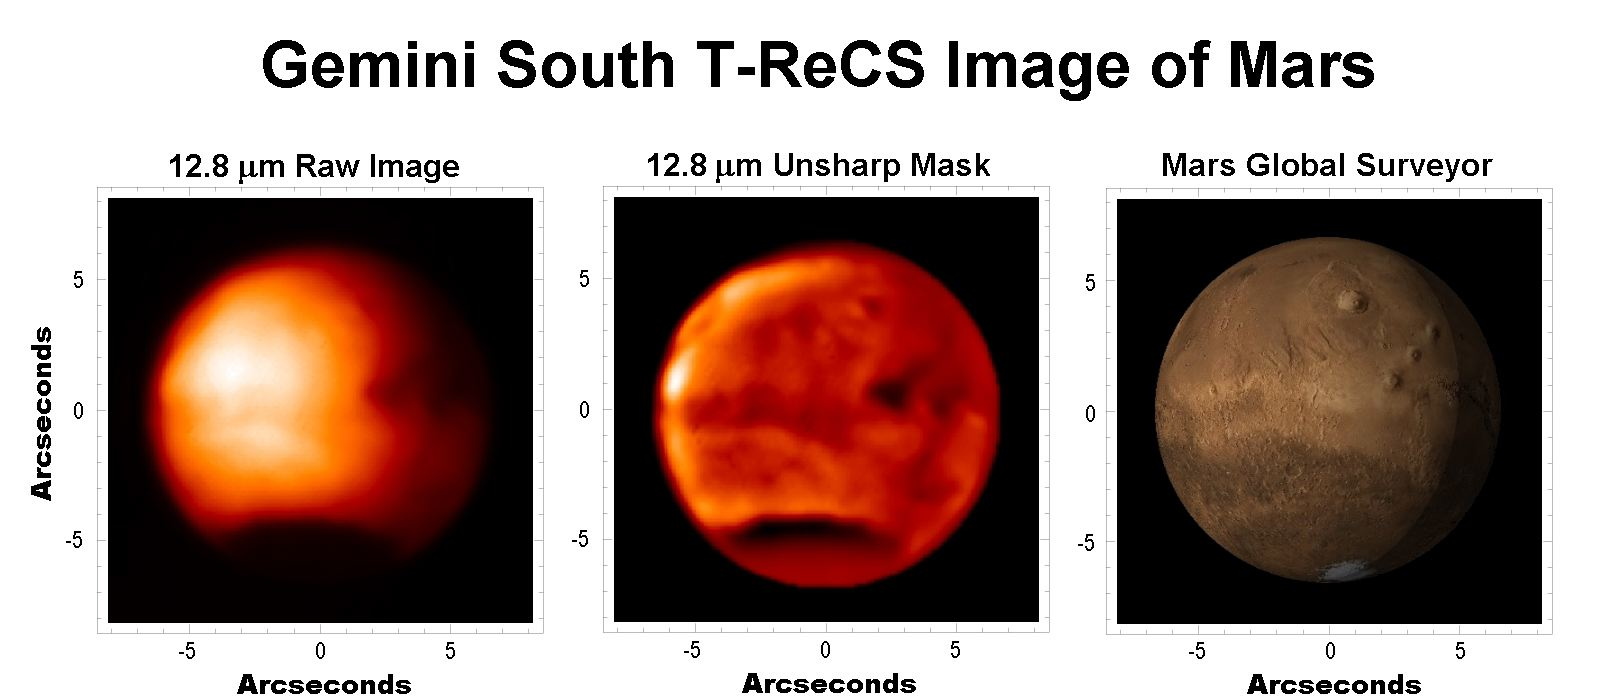

Gemini South T-ReCS Image of Mars

Credit: International Gemini Observatory/NOIRLab/NSF/AURA